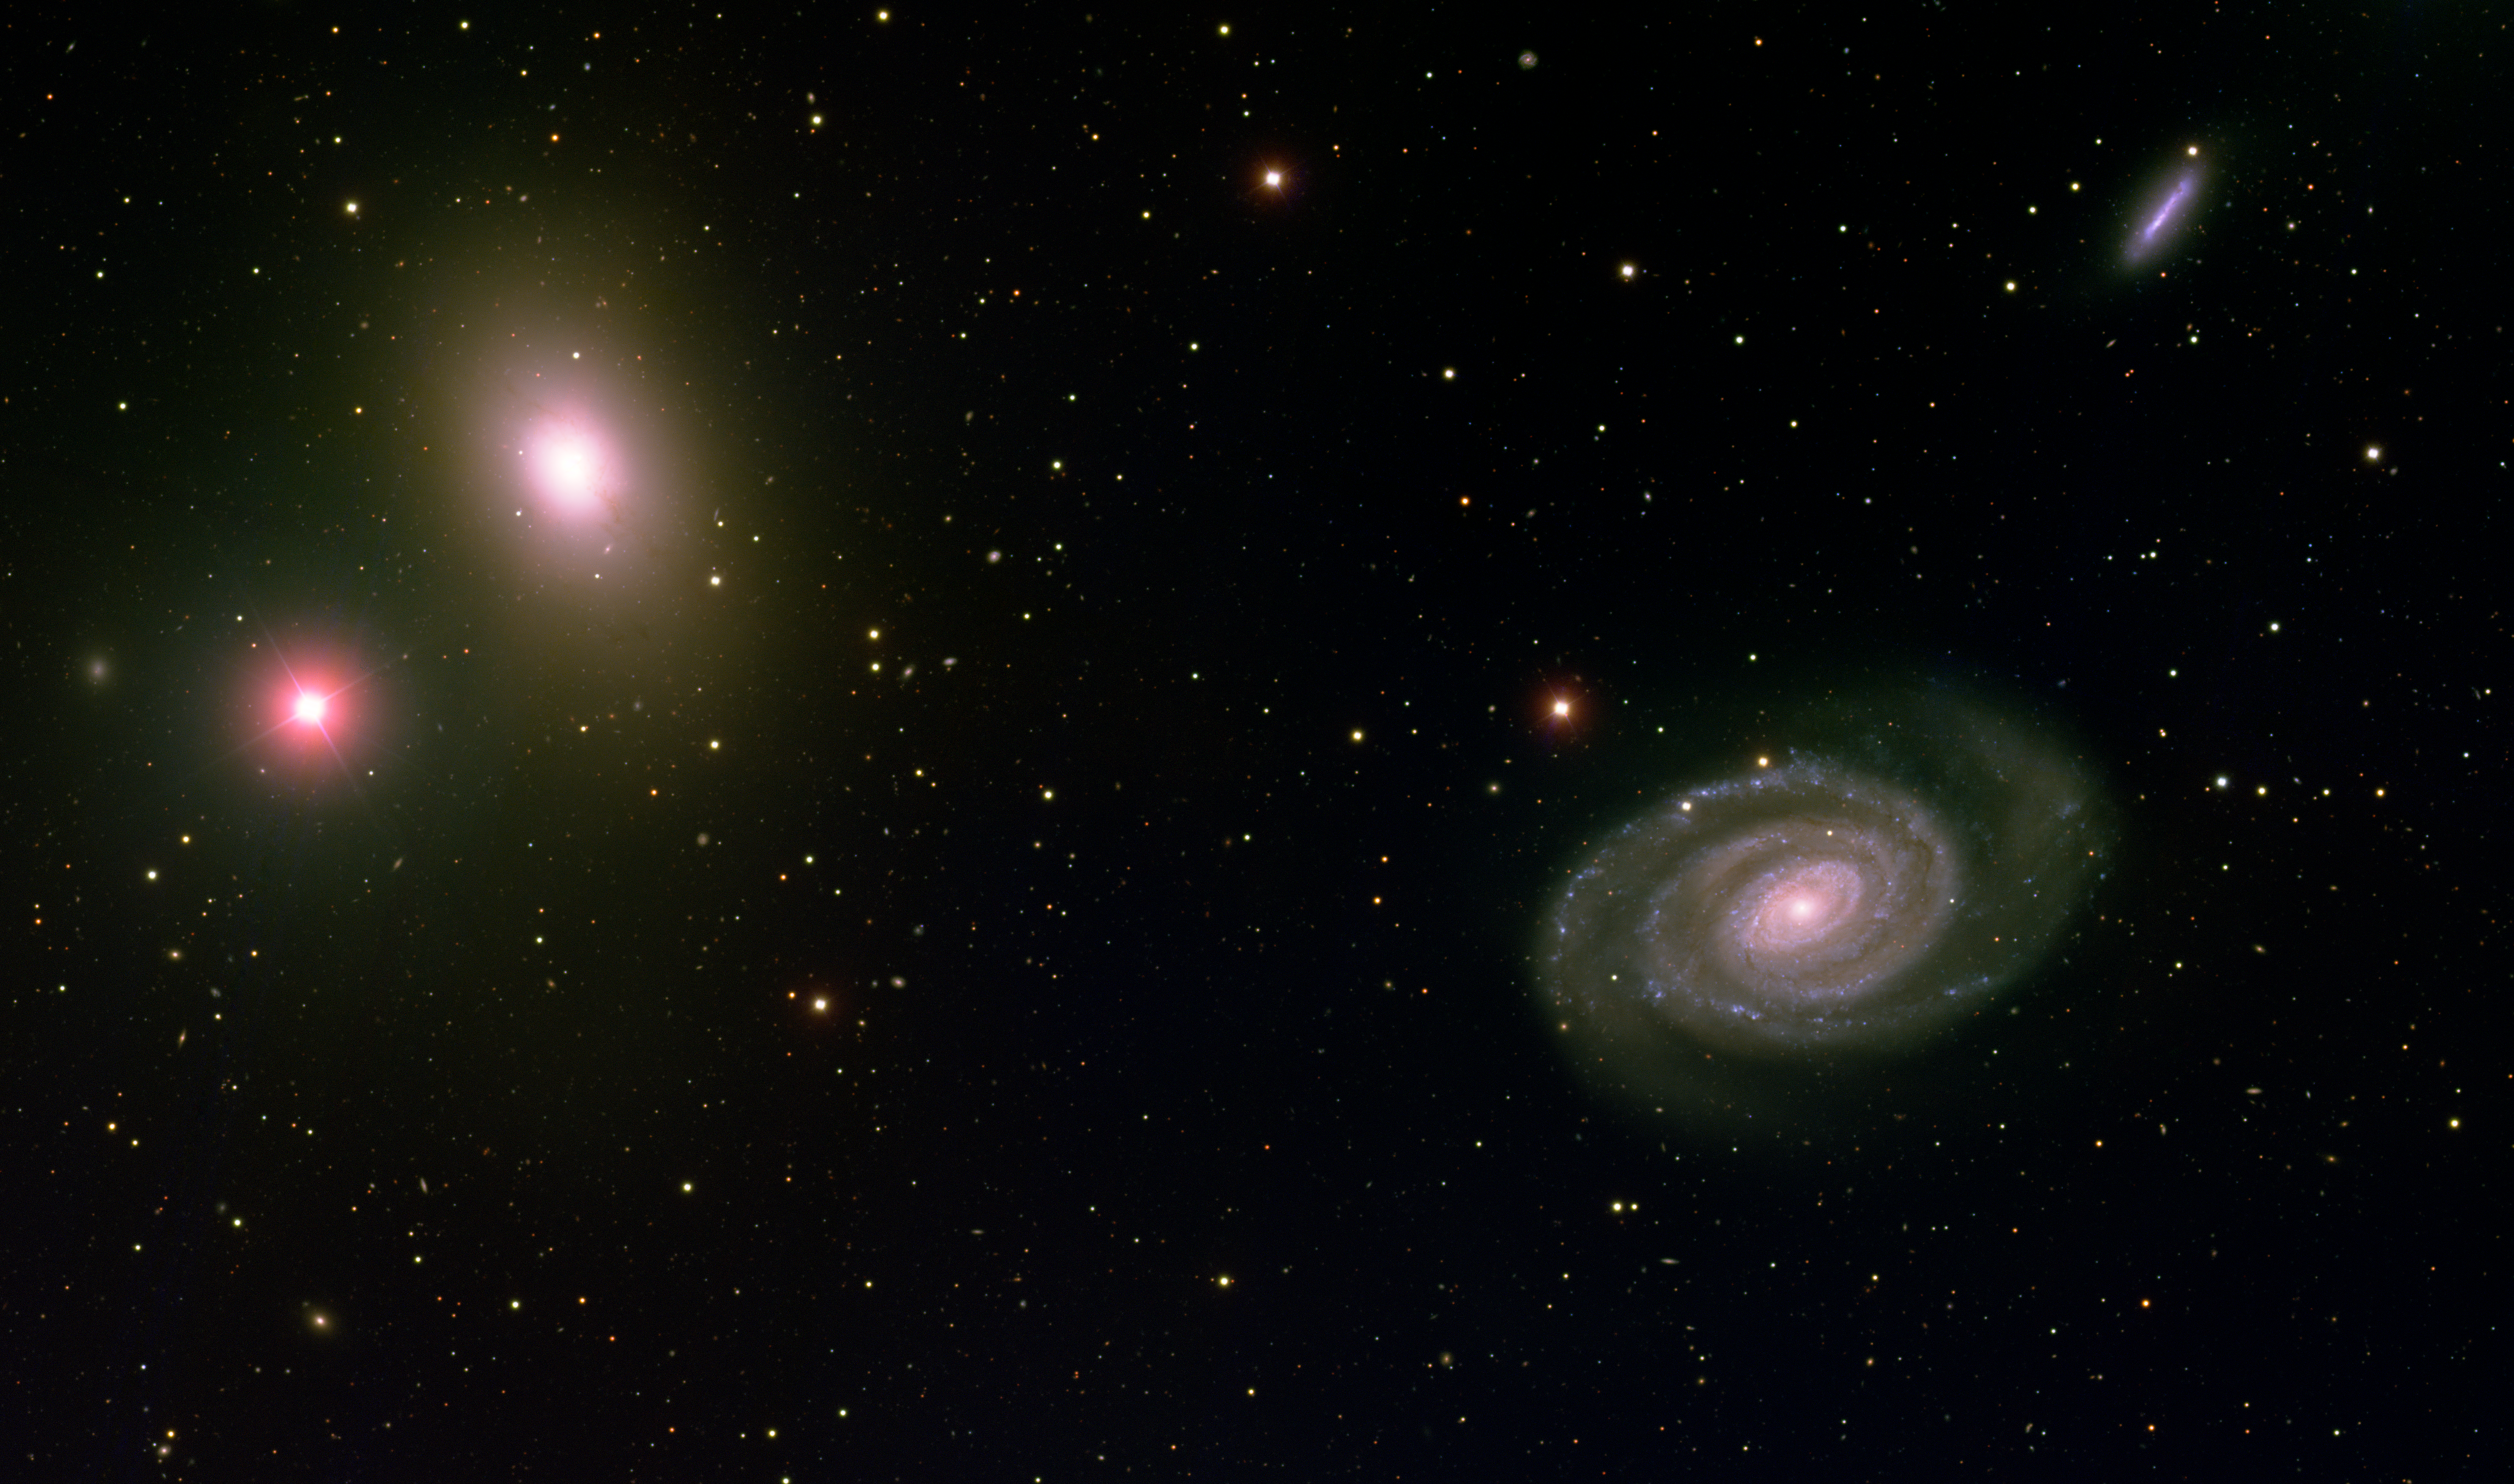

Elliptical Galaxy NGC 5363 and Spiral Galaxy NGC 5364

This image was obtained with the wide-field view of the Mosaic camera on the Mayall 4-meter telescope at Kitt Peak National Observatory. NGC 5363 is the elliptical galaxy in the upper-left corner of the image. And NGC 5364 is the spiral galaxy in the lower right. These two galaxies are likely in the early stages of gravitational interaction. The image was generated with observations in the B (blue), V (green), and I (red) filters. This image is rotated 15 degrees clockwise from North is left, East is down.

Credit: T.A. Rector (University of Alaska Anchorage) and H. Schweiker (WIYN and NOIRLab/NSF/AURA)